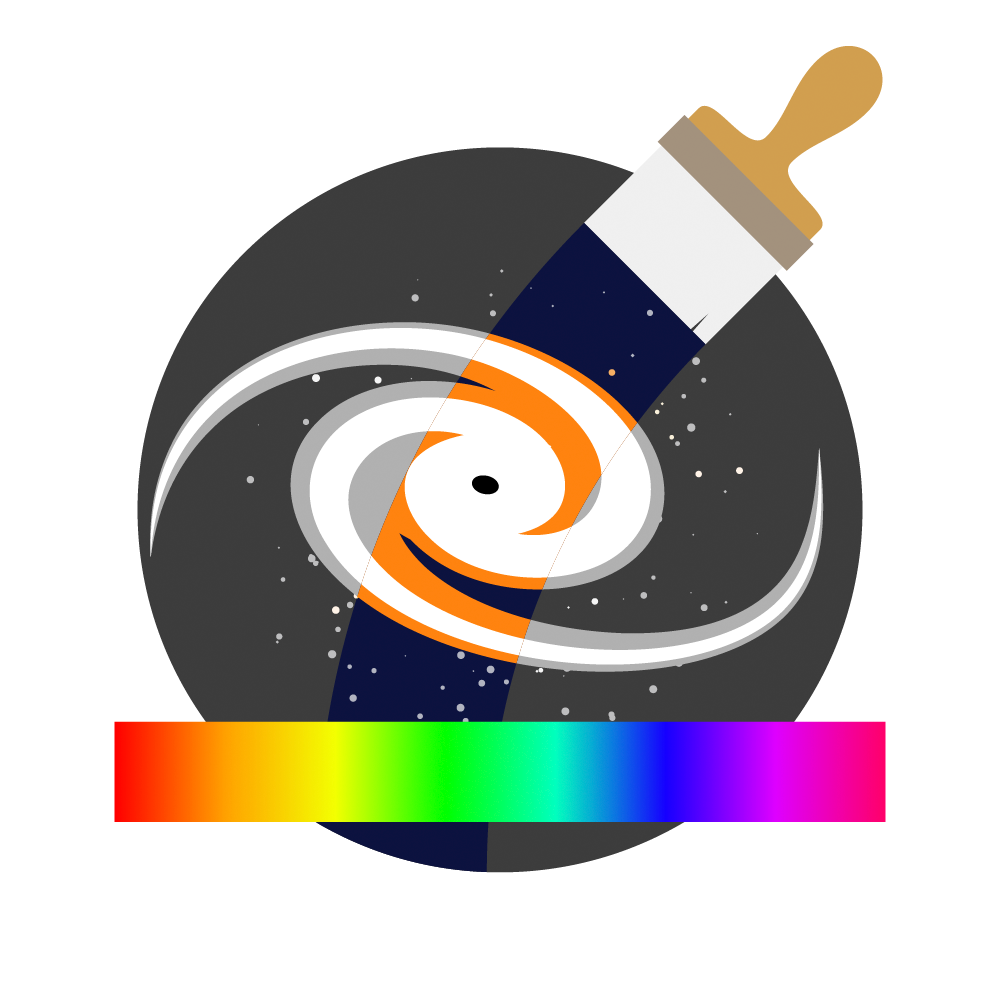

Coloring the Universe investigation icon

An icon for the Vera C. Rubin Observatory Coloring the Universe investigation.

Credit: RubinObs/NOIRLab/SLAC/NSF/DOE/AURA/J. Pinto